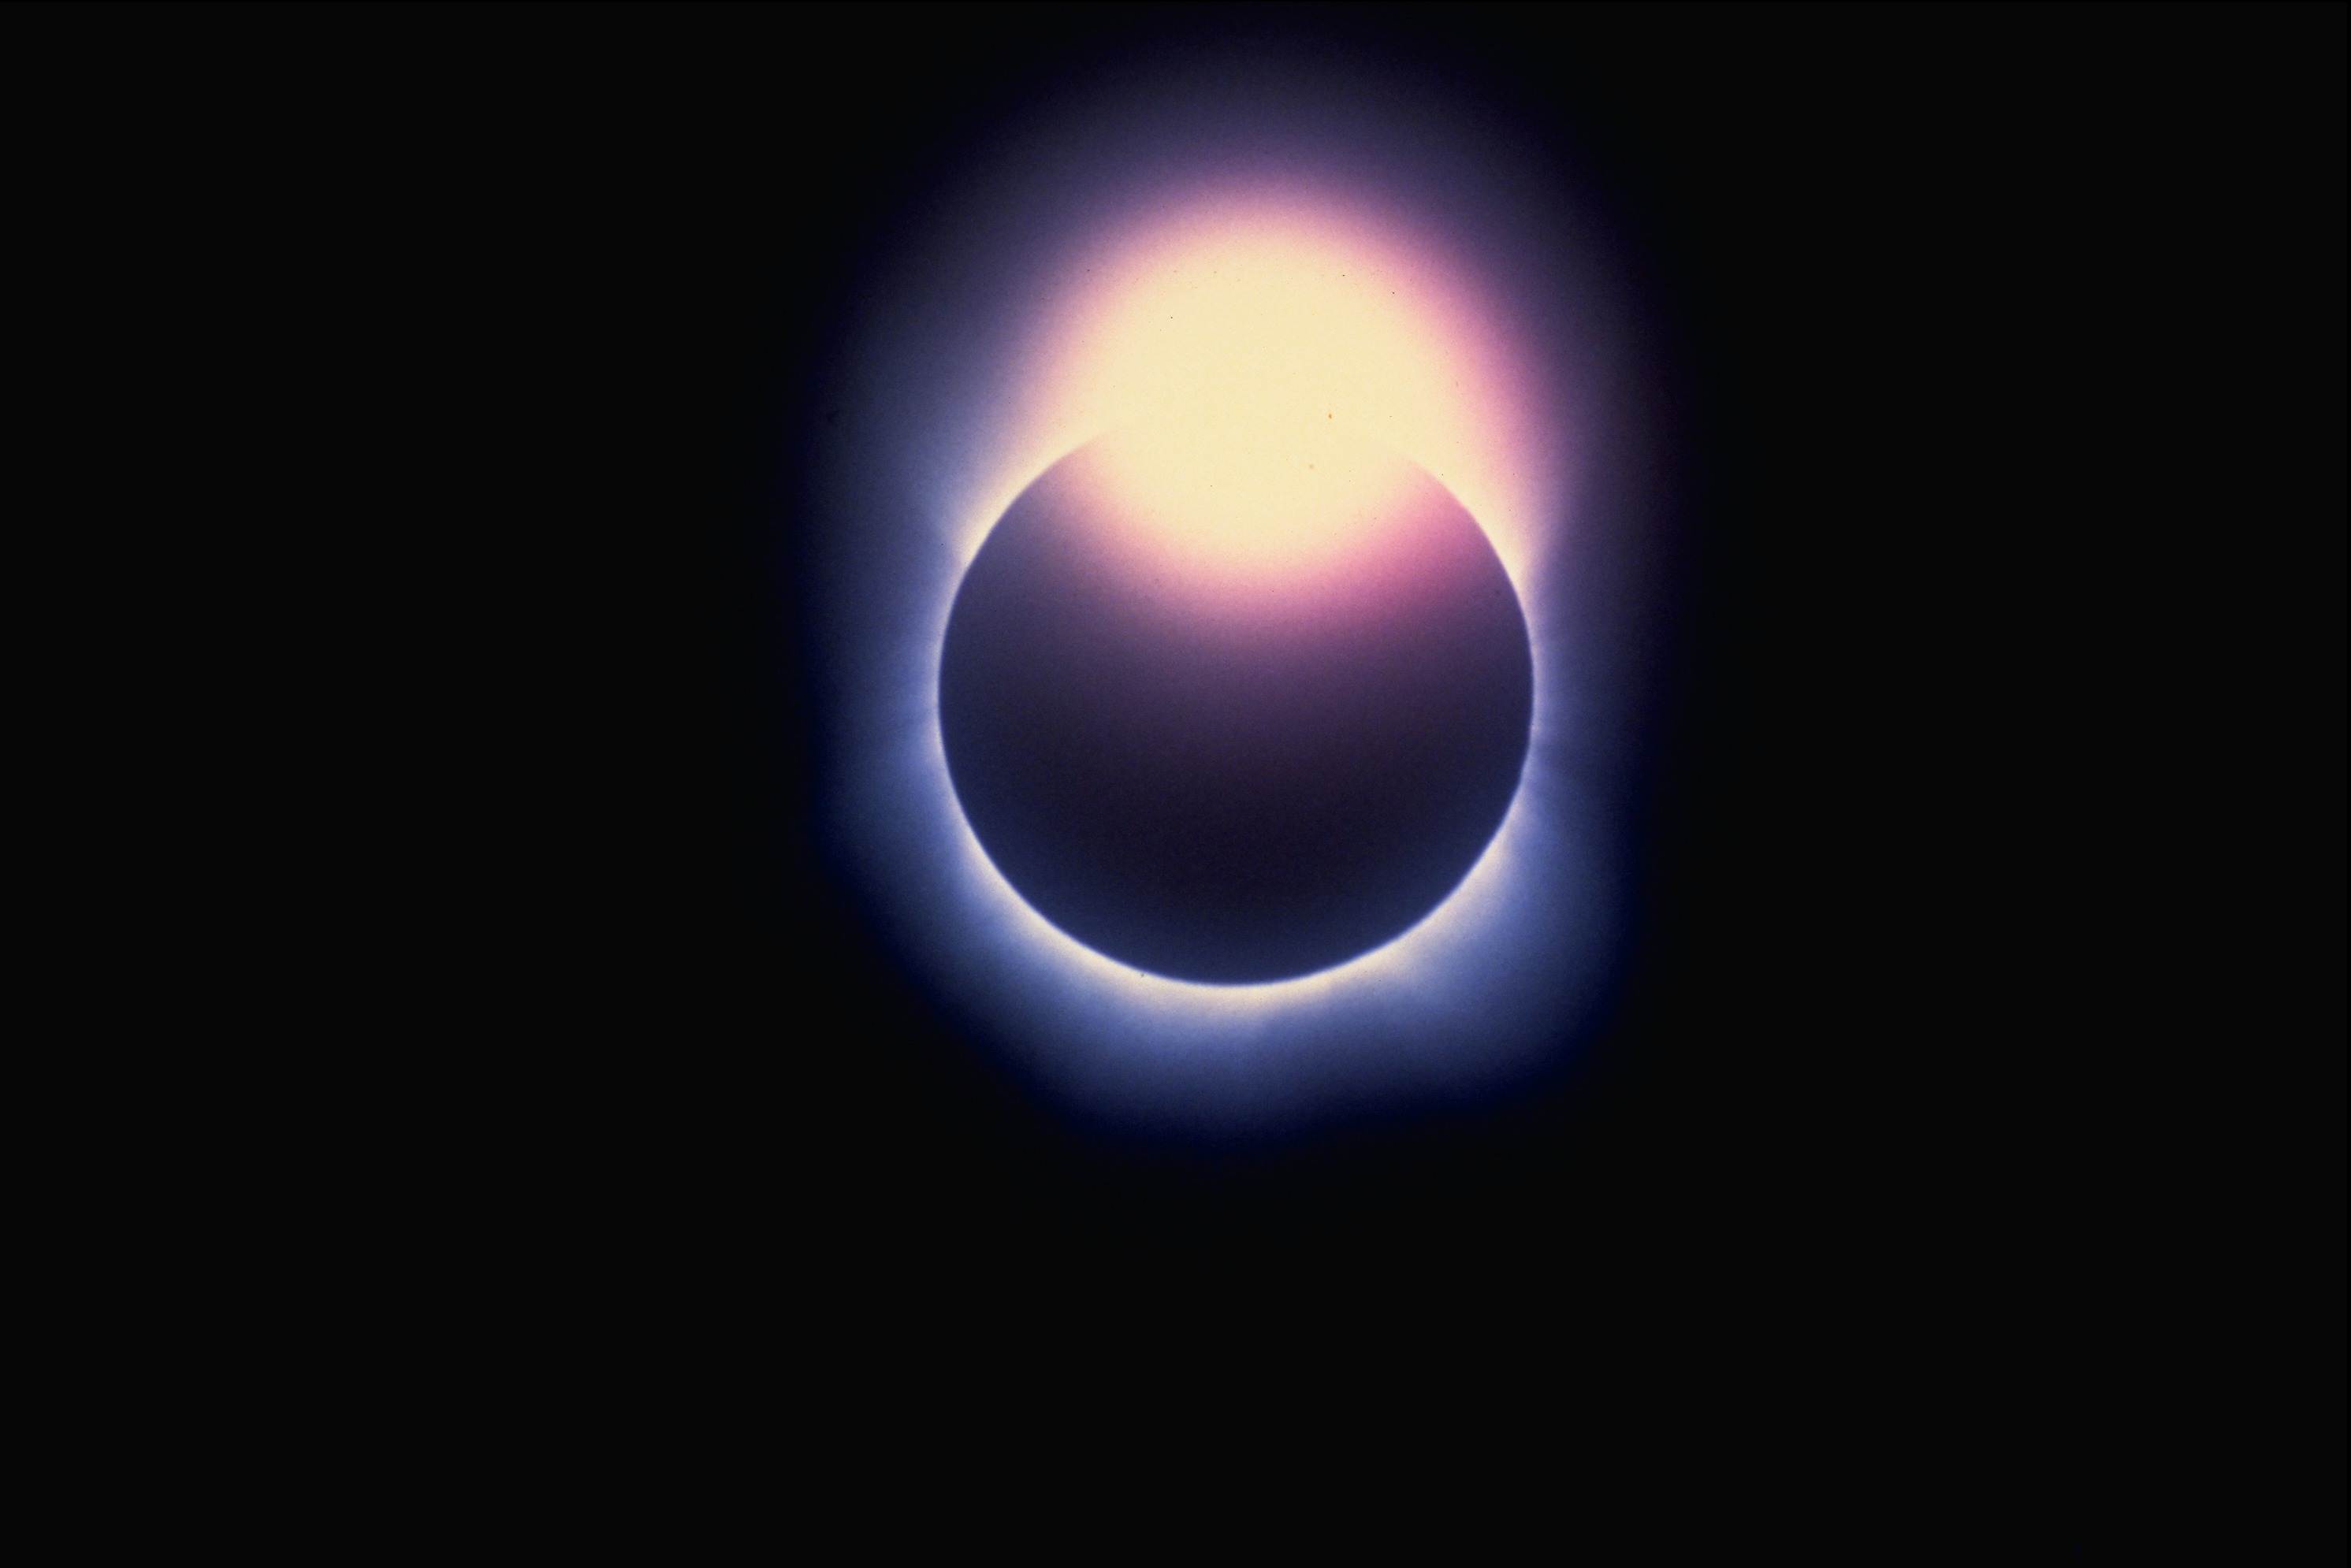

Solar eclipse, June 11th 1983

The `diamond ring' effect occurs when only the barest sliver of the Sun is visible around the moon during a total solar eclipse. This beautiful picture was taken in Java by Dr Bill Livingston.

Credit: Bill Livingston/NSO/AURA/NSF